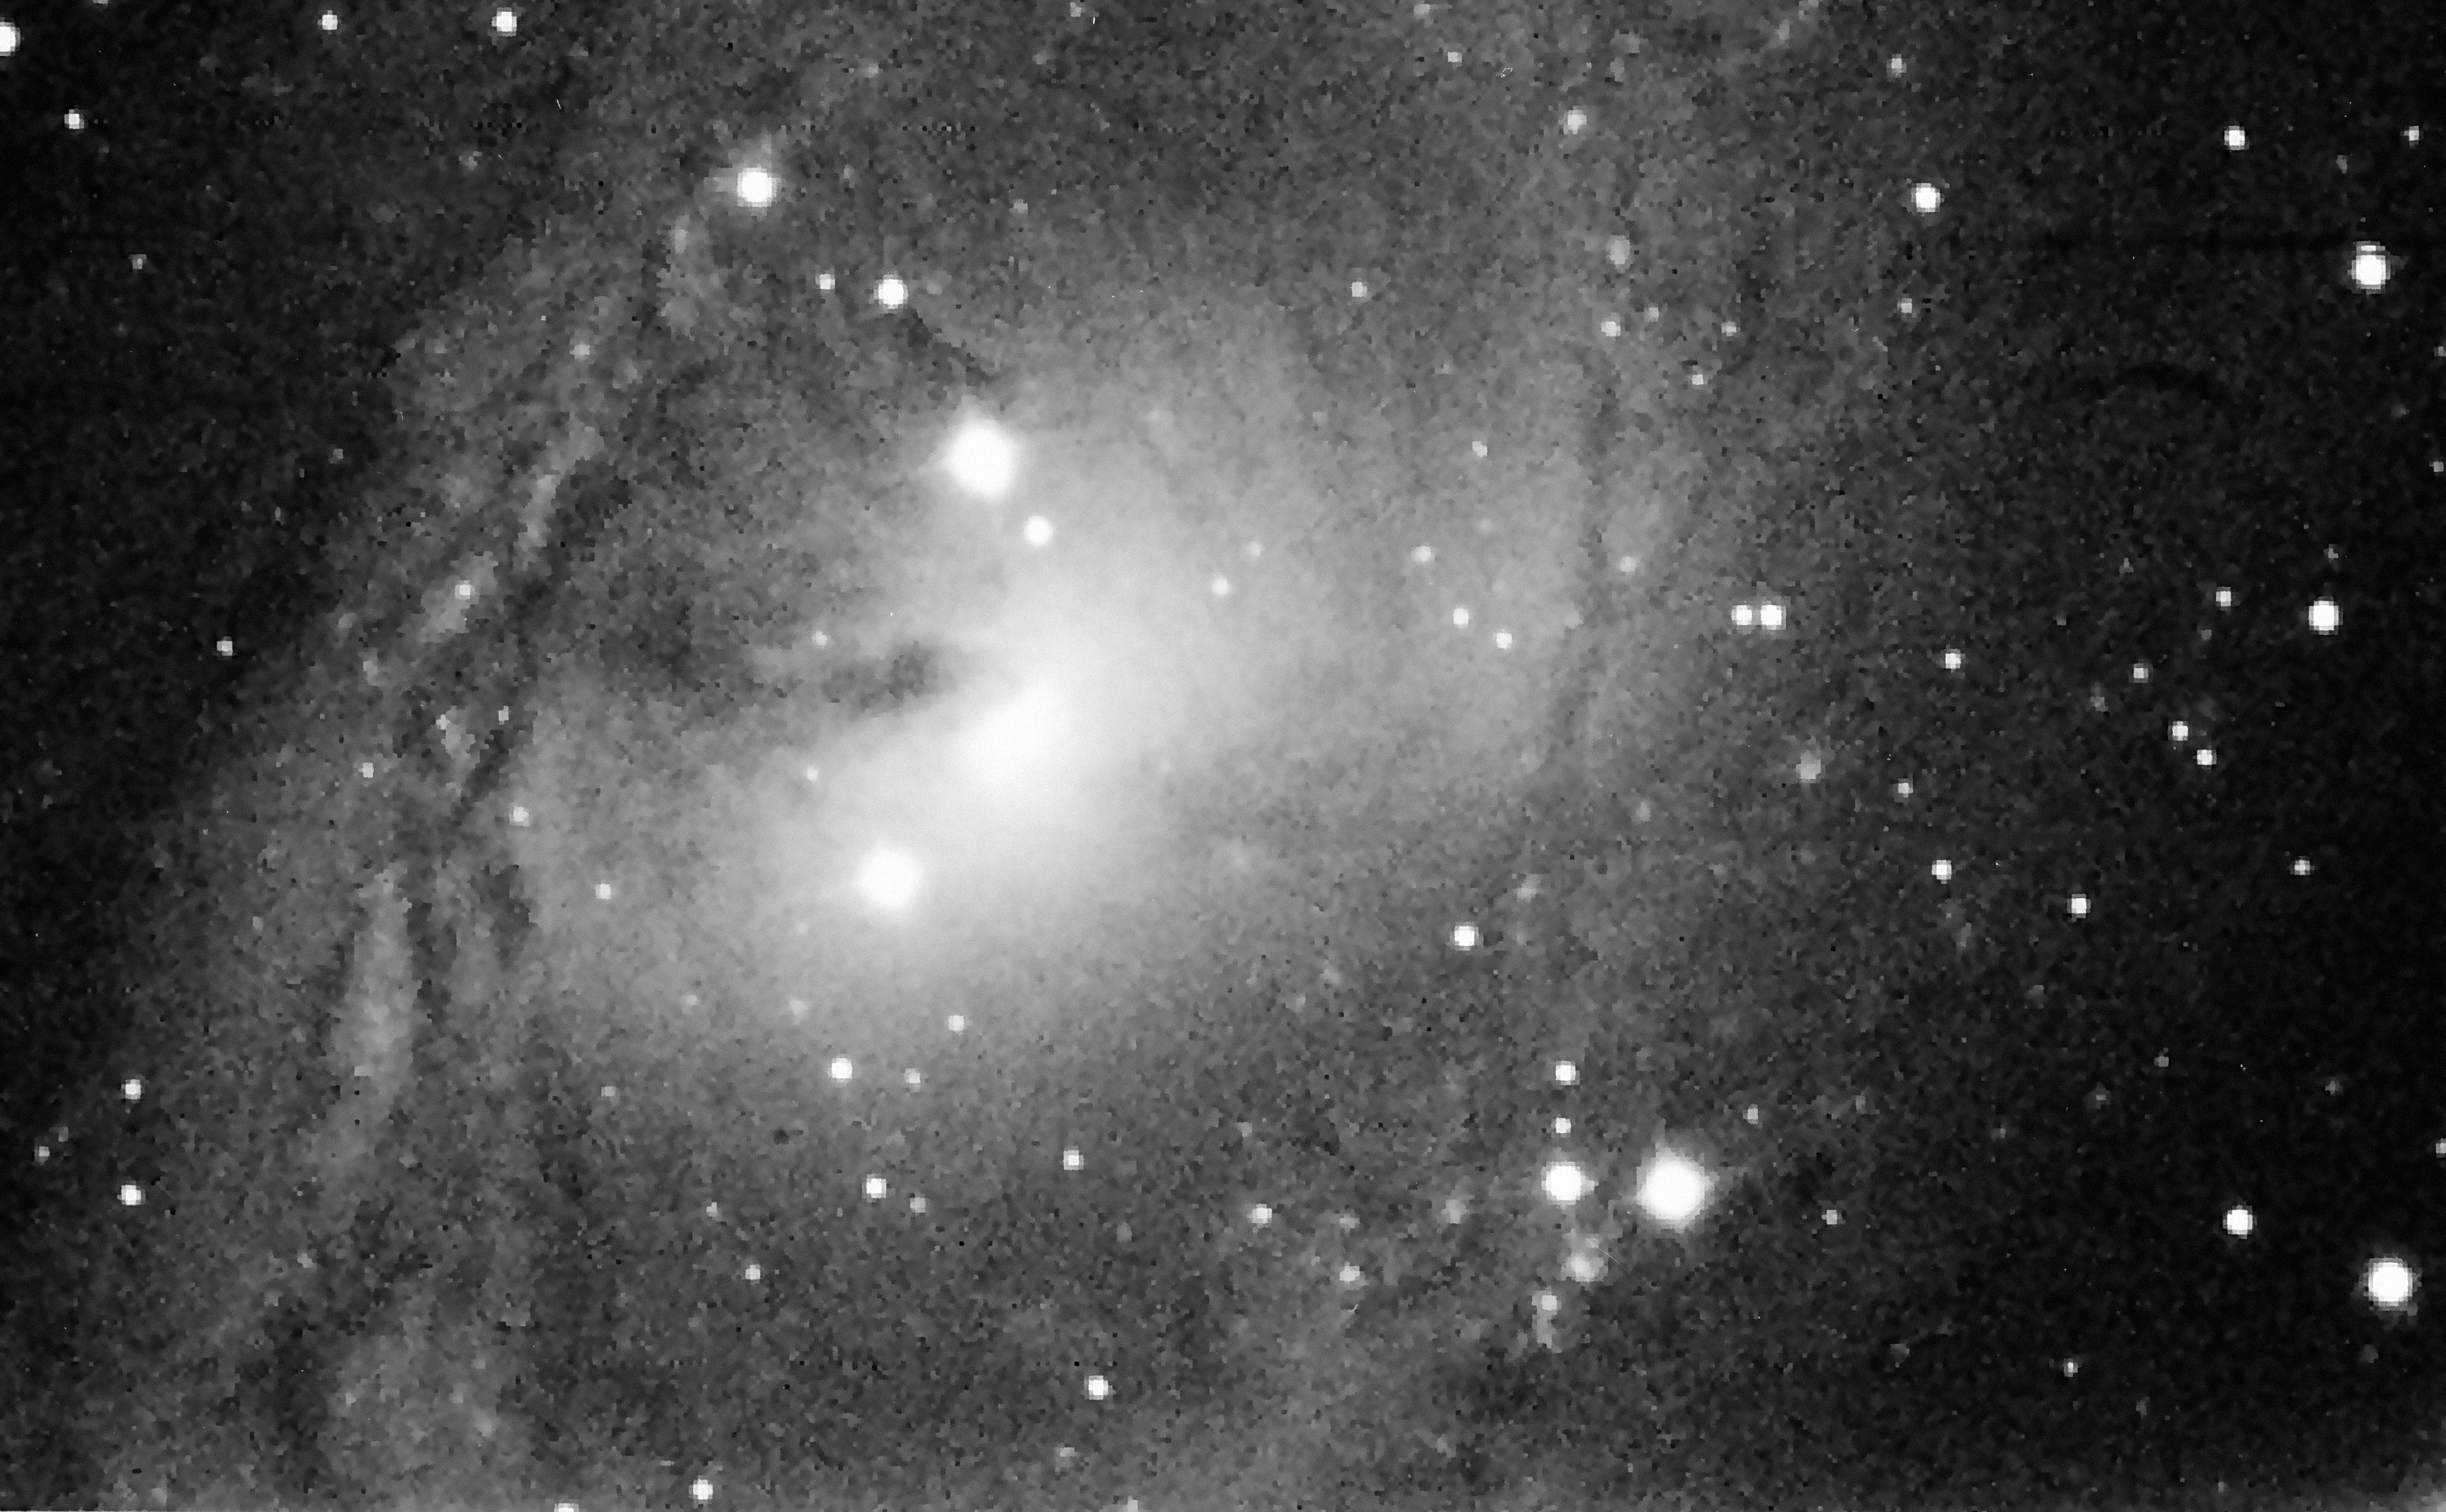

The galaxy NGC 6300

The barred spiral galaxy NGC 6300 in the constellation of Ara.

Credit: ESO